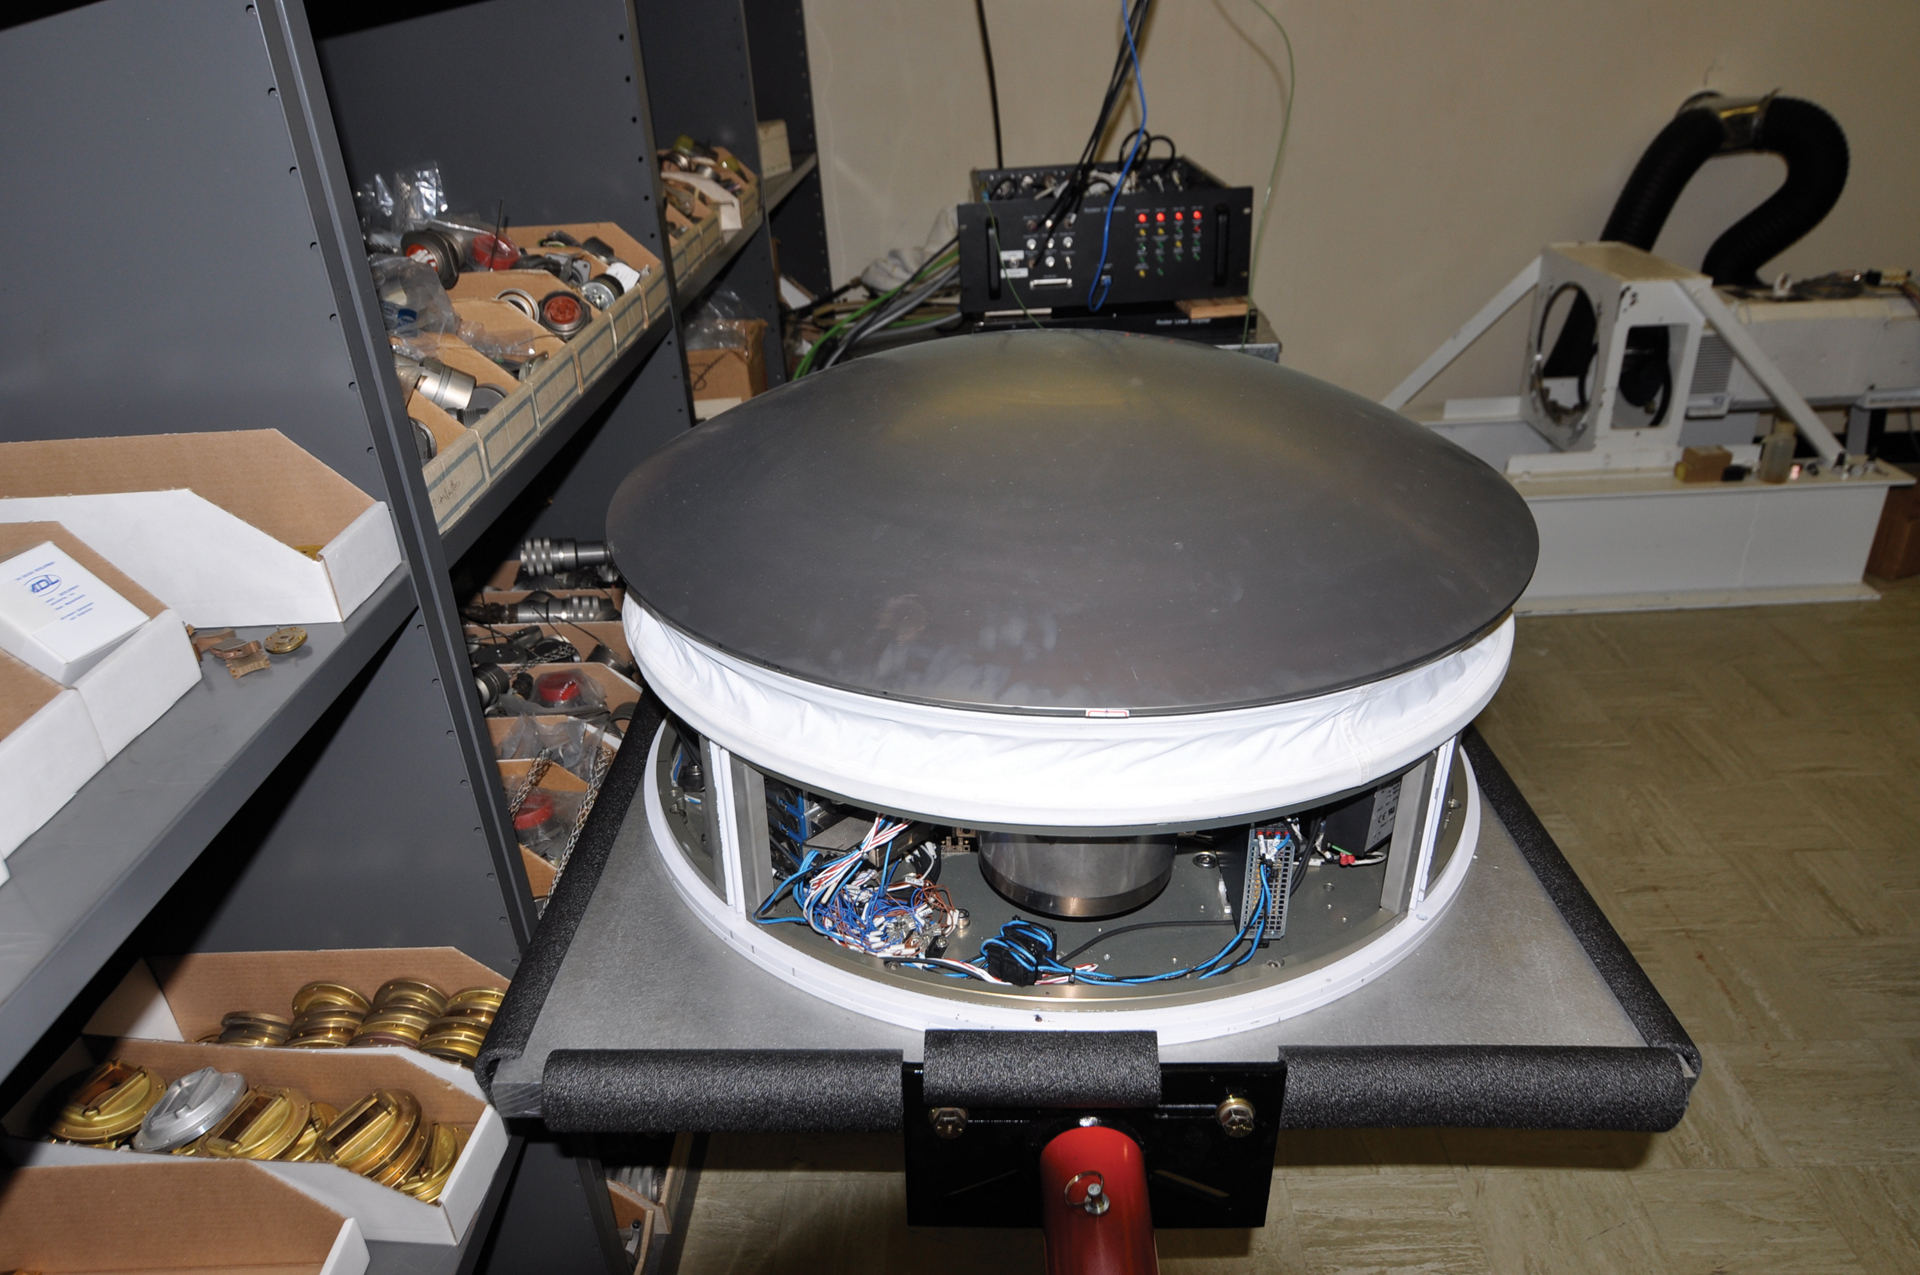

ALMA Nutator

The nutating subreflector for an ALMA antenna. This wobbling reflector can be used to quickly offset the focus of an ALMA observation to aim to the sky for a check of the air quality. They were built in Green Bank, West Virginia.

Credit: B. Saxton, NRAO/AUI/NSF